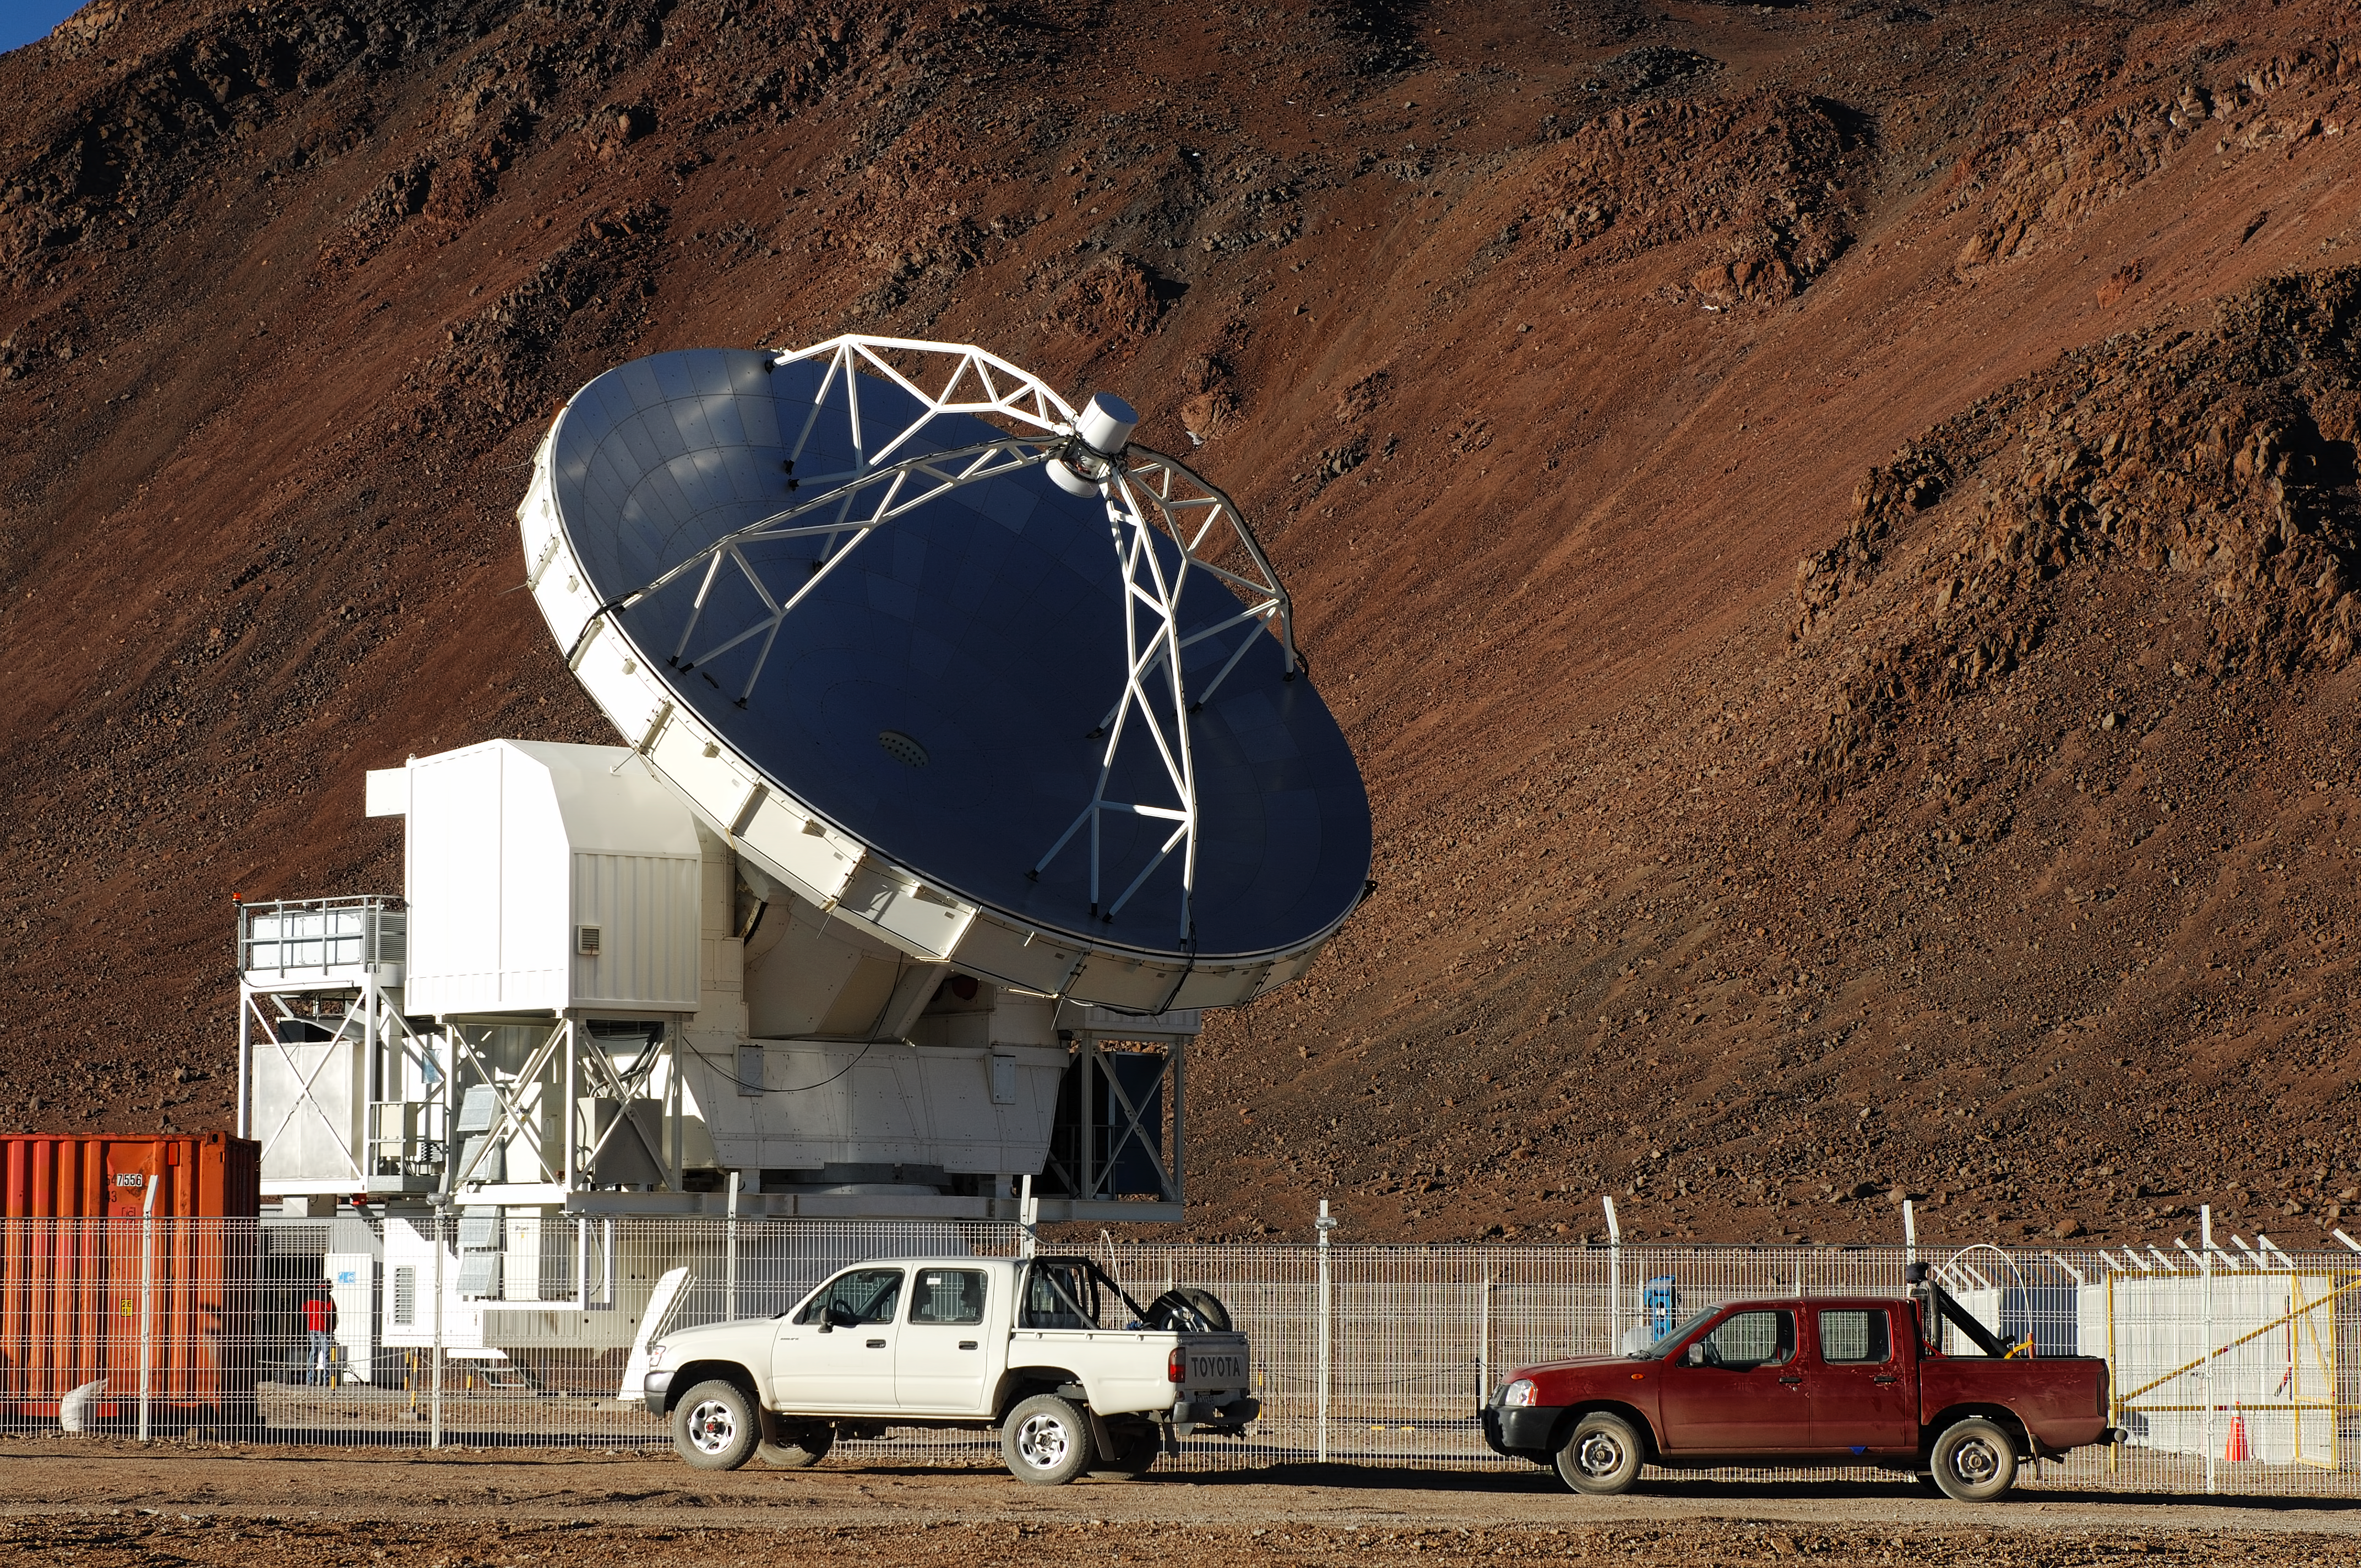

APEX with cars

The APEX antenna at Chajnantor.

Credit: ESO/F. Kamphues